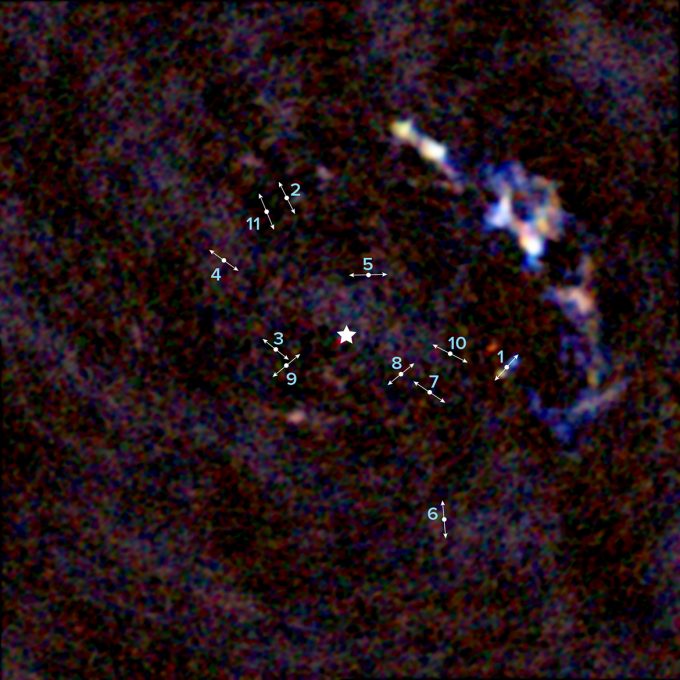

Imagen del centro de la Vía Láctea captada por ALMA

Imagen del centro de la Vía Láctea captada por ALMA donde se aprecian 11 jóvenes protoestrellas a unos 3 años luz de distancia del agujero negro supermasivo de nuestra galaxia. Las líneas indican la dirección de los lóbulos bipolares generados por chorros que emanan de las protoestrellas a gran velocidad. La estrella indica la ubicación de Sagitario A*, el agujero negro supermasivo de 4 millones de masas solares situado en el centro de nuestra galaxia.

Credit: ALMA (ESO/NAOJ/NRAO), Yusef-Zadeh et al.; B. Saxton (NRAO/AUI/NSF)